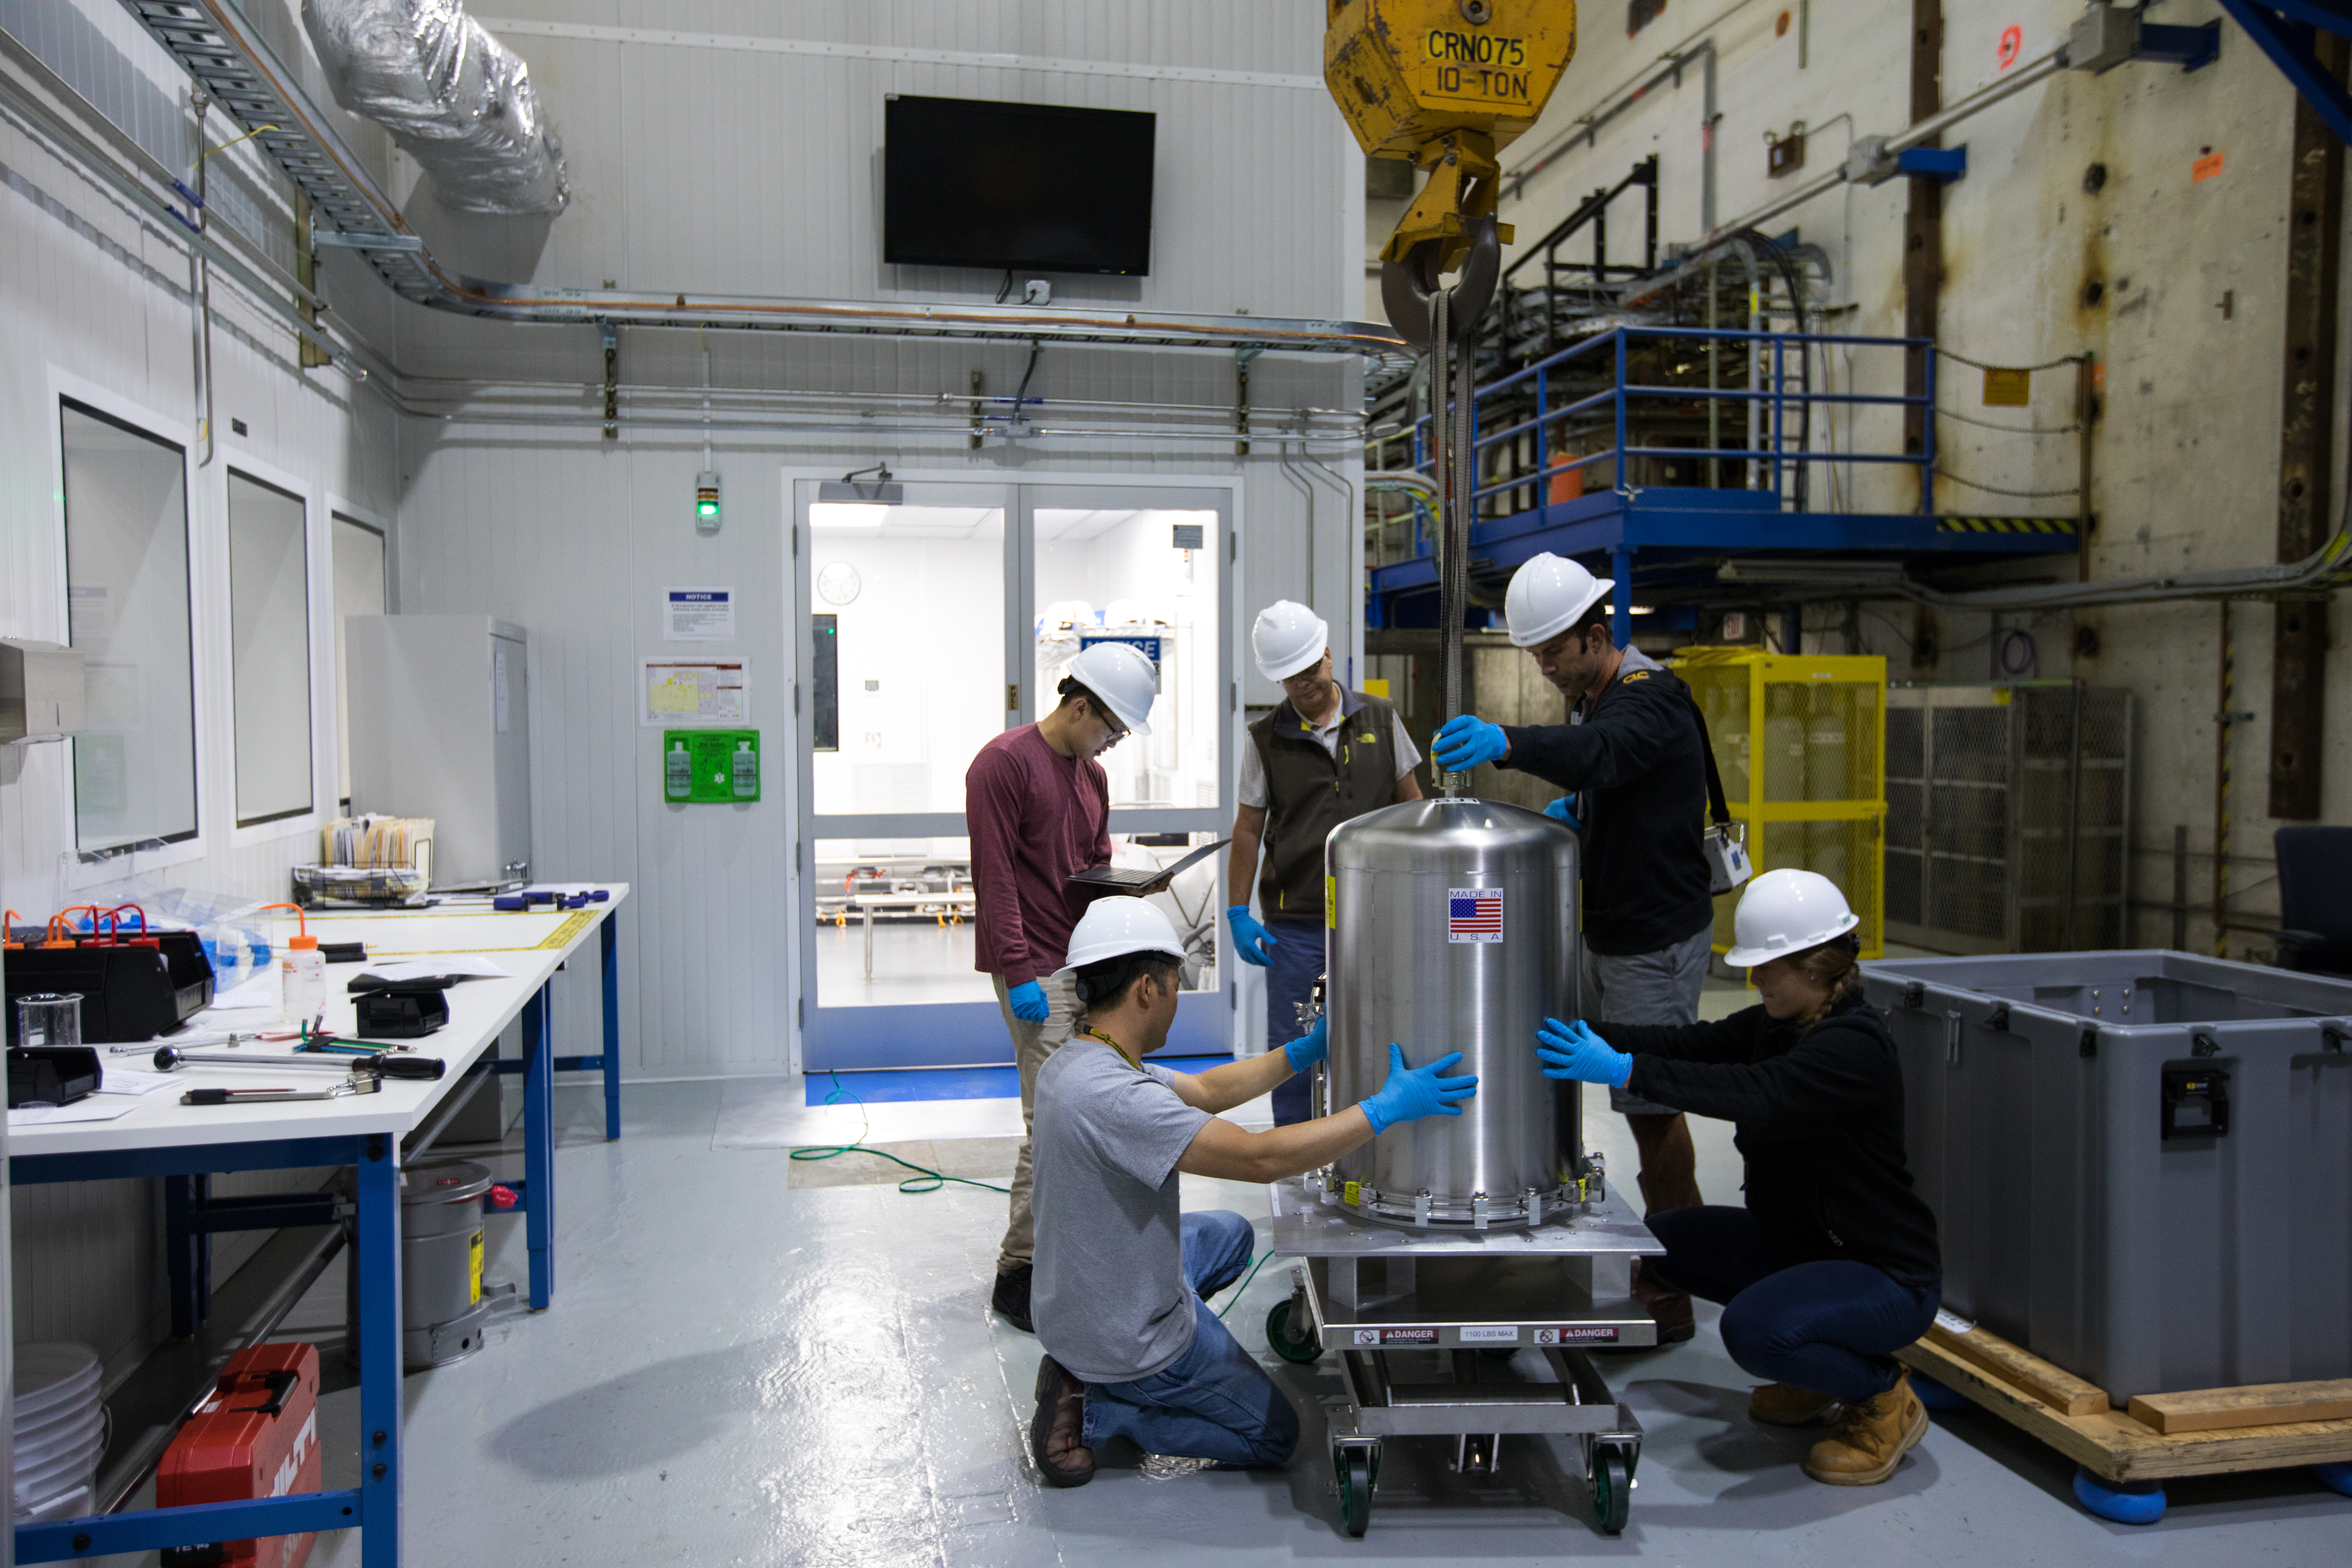

LSST Camera's First Sensor Array Arrives

Vera C. Rubin Observatory is currently under construction in Chile. The U.S. Department of Energy’s SLAC National Accelerator Laboratory is leading the construction of its Legacy Survey of Space and Time (LSST) camera – the largest digital camera ever built for astronomy.

Major milestone: The first of 21 "science rafts" for the 3.2-gigapixel LSST camera from Brookhaven National Lab. The rafts are arrays of nine imaging sensors, or CCDs, each with 4K-by-4K pixels. The LSST camera will be the largest digital camera ever built for astronomy. It will provide researchers with the widest, deepest and fastest views of the night sky for unprecedented studies of the Milky Way, the solar system, dark matter, dark energy, and much more. SLAC is assembling and testing the camera from parts built by a large collaboration of labs and universities.

LSST is funded by the National Science Foundation (NSF), the Department of Energy (DOE) Office of Science, and private funding raised by the LSST Corporation. For more information, visit: lsst.slac.stanford.edu/.

Credit: Dawn Harmer/SLAC National Accelerator Laboratory